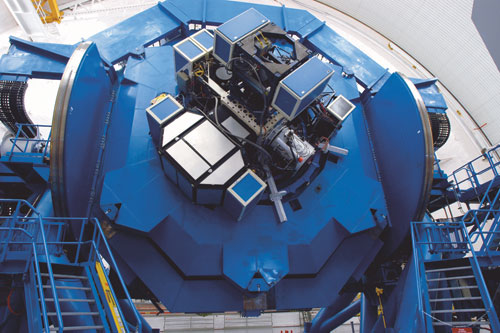

Instrument cluster on Gemini South

Fully populated instrument cluster on Gemini South with GMOS at ~ 8 o'clock position, Calibration Unit at 11 o'clock, GNIRS at 2 o'clock (hidden), Phoenix at 4 o'clock and T-ReCS at center.

Credit: International Gemini Observatory/NOIRLab/NSF/AURA